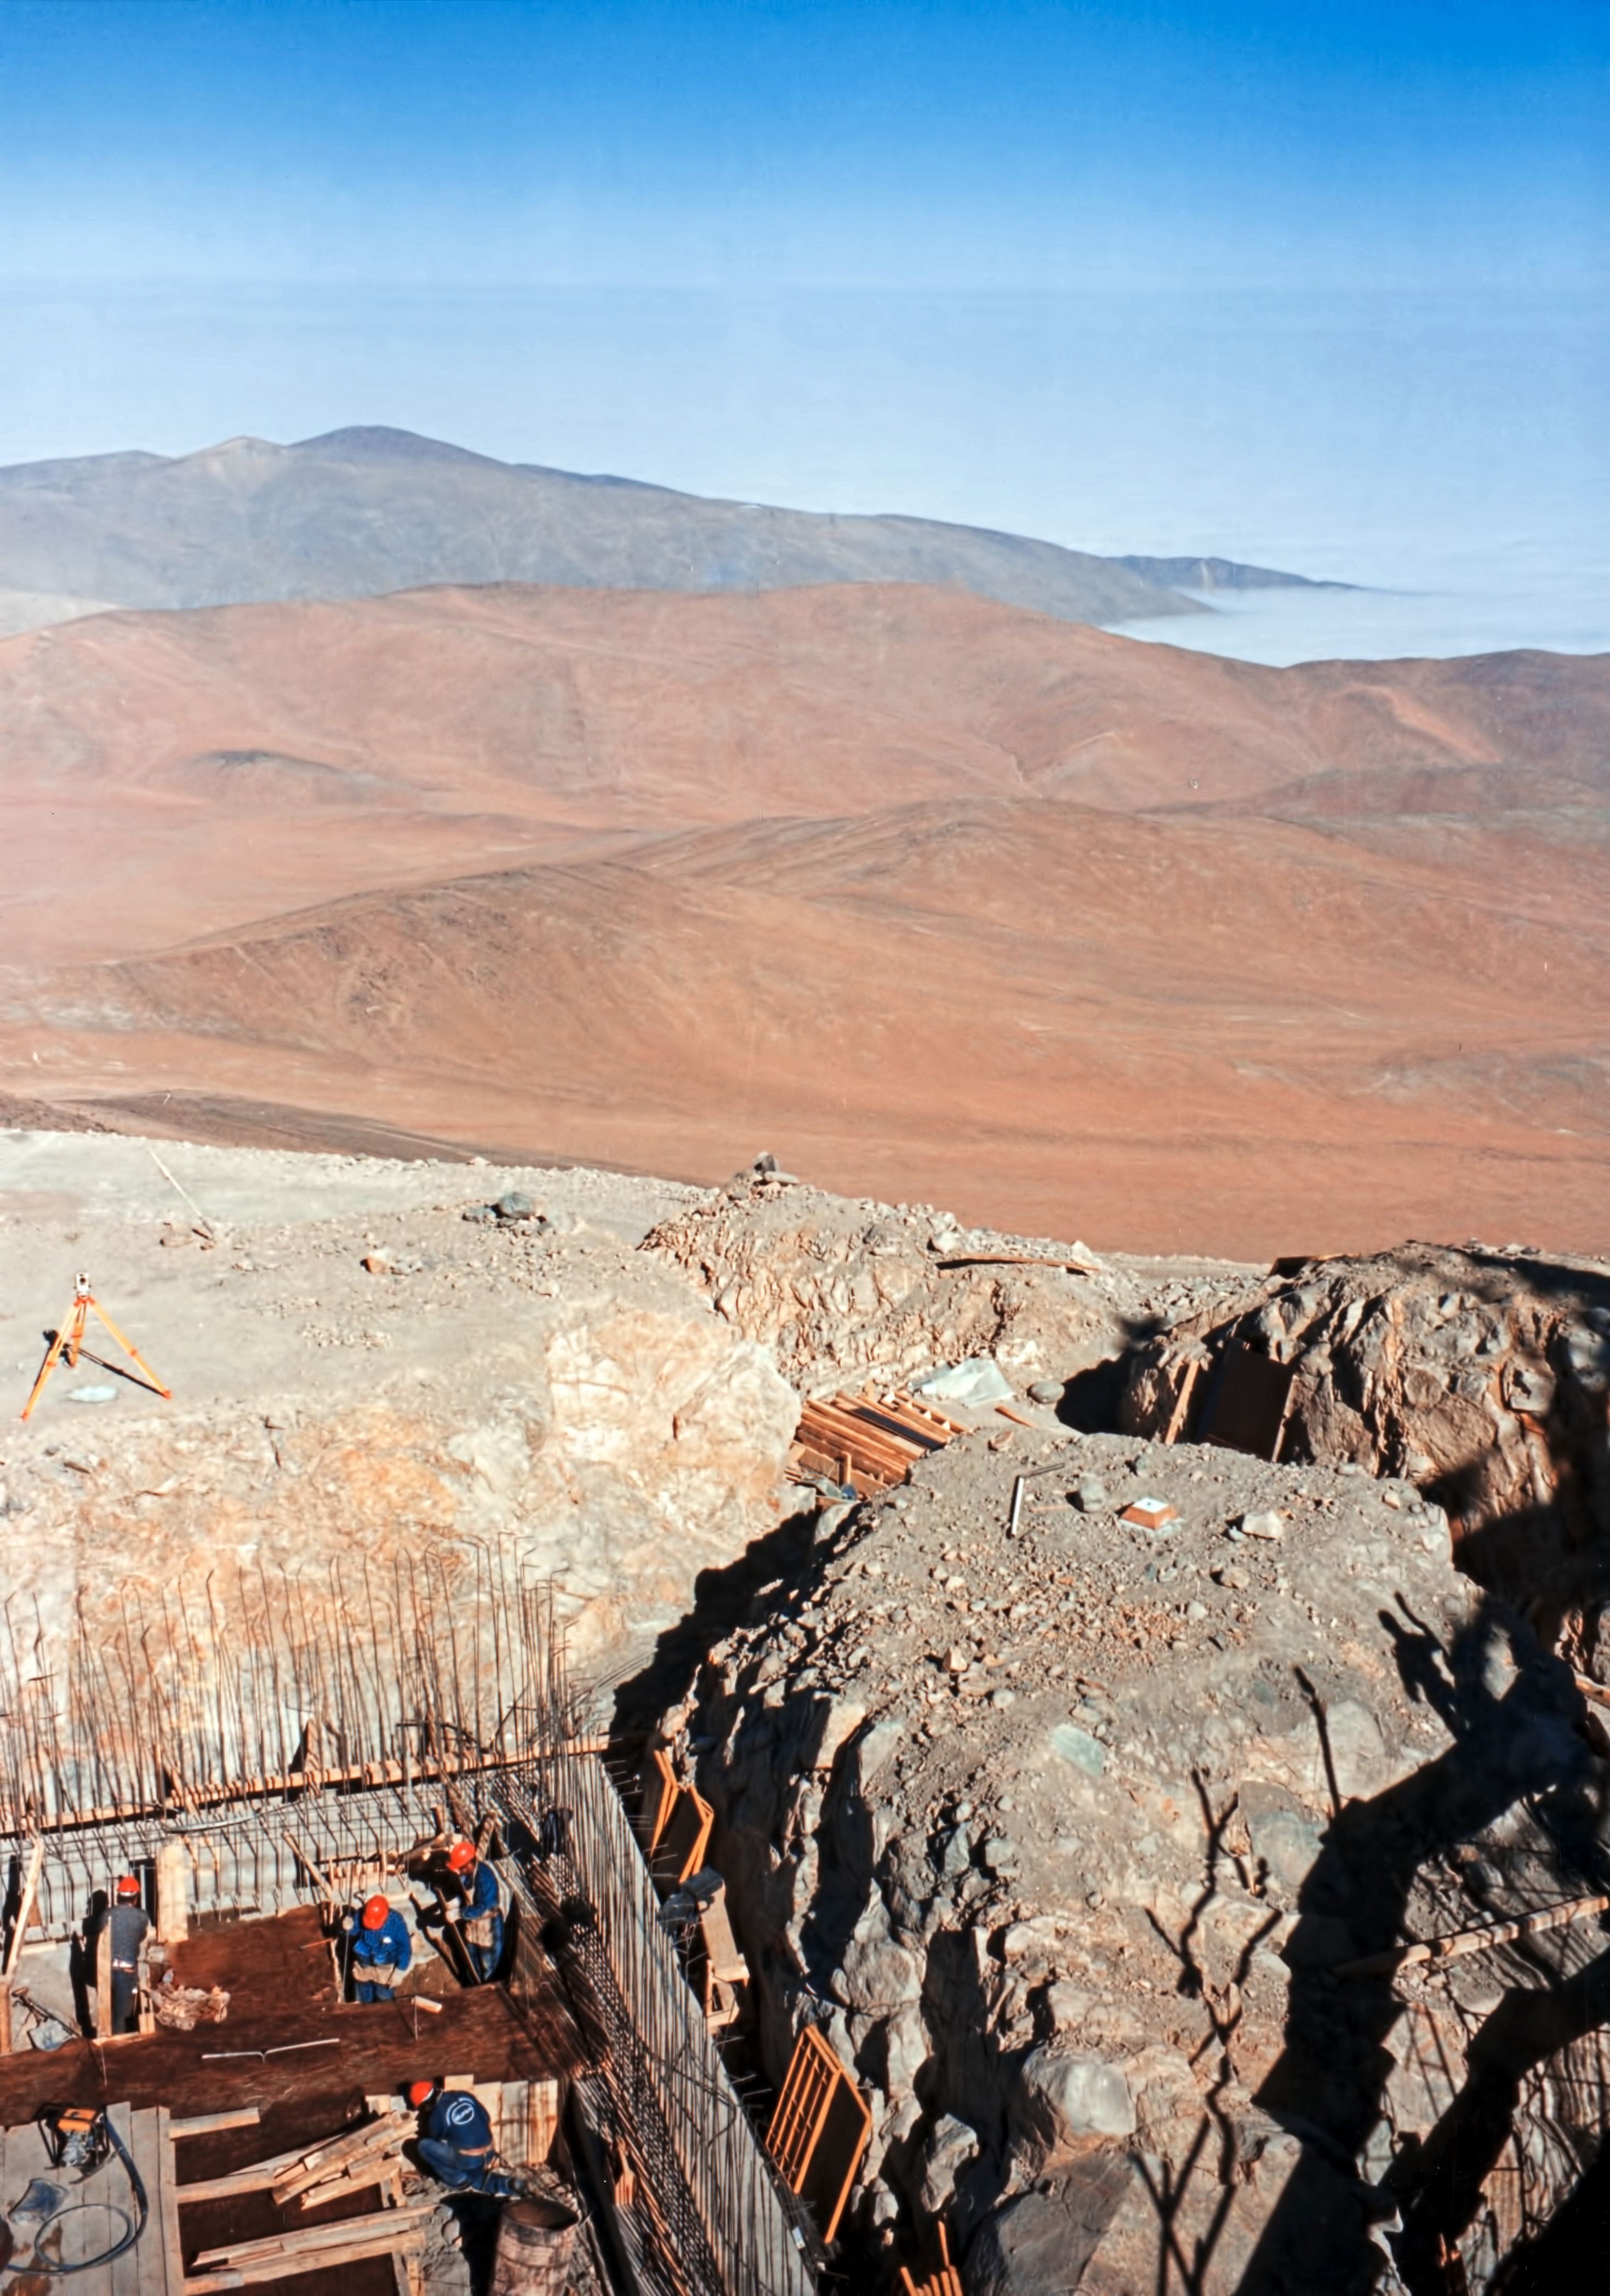

Building the Unit Telescope foundations

Building of the Unit Telescope foundations at Paranal.

Credit: ESO/F. Derie